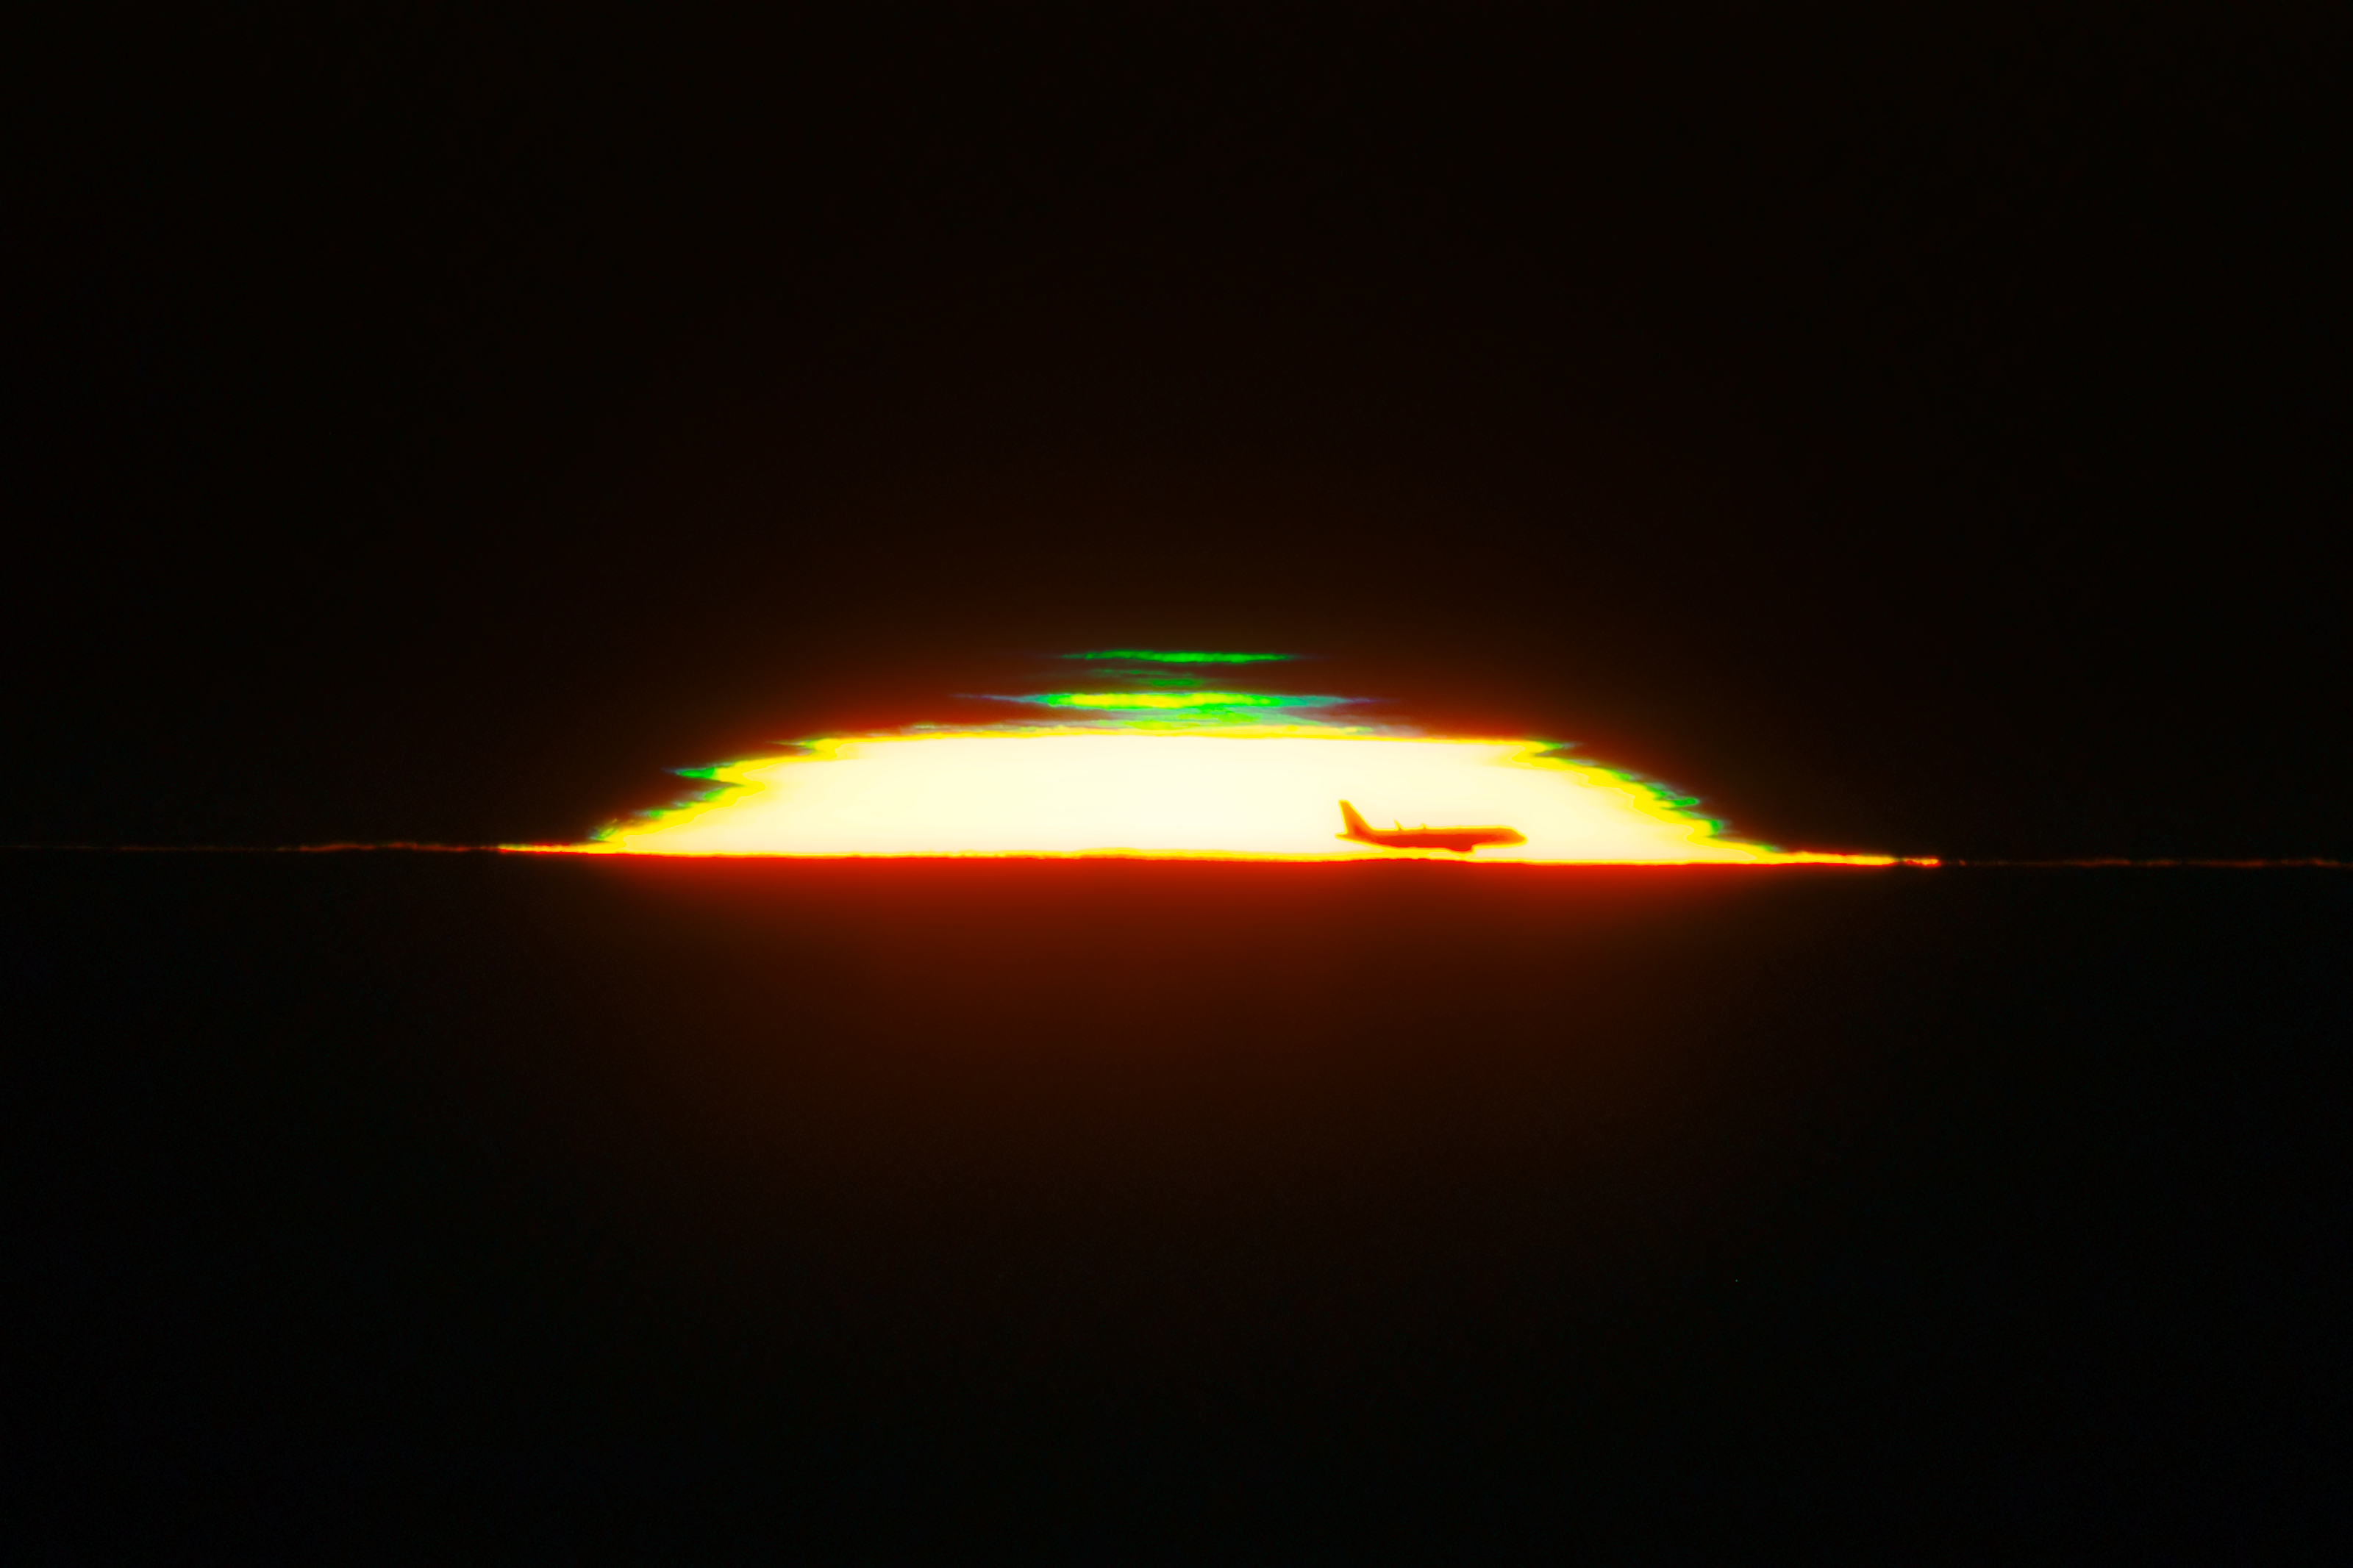

A Green Flash Flight

As the evening Sun fades from the viewpoint on Cerro Pachón, a green light peeks through. This phenomenon is known as a green flash, or green rim. The green is a result of atmospheric refraction as the Earth’s atmosphere separates white sunlight into its constituent wavelengths. Although a green rim is present at every sunset, there’s a good chance that you’ve never noticed it! It’s too thin to be seen by the naked eye, and only lasts a handful of seconds as the Sun slips past the horizon. Photography and videography are the best ways to capture the rare appearance of this atmospheric effect. While not a natural phenomenon, this image also serendipitously captures a soaring airplane against the fading sunlight.

This sunset was captured from Cerro Pachón in the Chilean Andes. Cerro Pachón is home to several telescopes operated by NOIRLab including the SOAR Telescope, a part of the U.S. National Science Foundation (NSF) Cerro Tololo Inter-American Observatory (CTIO), a Program of NSF NOIRLab; Gemini South, one half of the International Gemini Observatory, funded in part by the NSF; and NSF–DOE Vera C. Rubin Observatory, which is jointly funded by the NSF and the U.S. Department of Energy Office of Science (DOE/SC).

Petr Horálek, the photographer, is a NOIRLab Audiovisual Ambassador.

Credit: NOIRLab/NSF/AURA/P. Horálek (Institute of Physics in Opava)